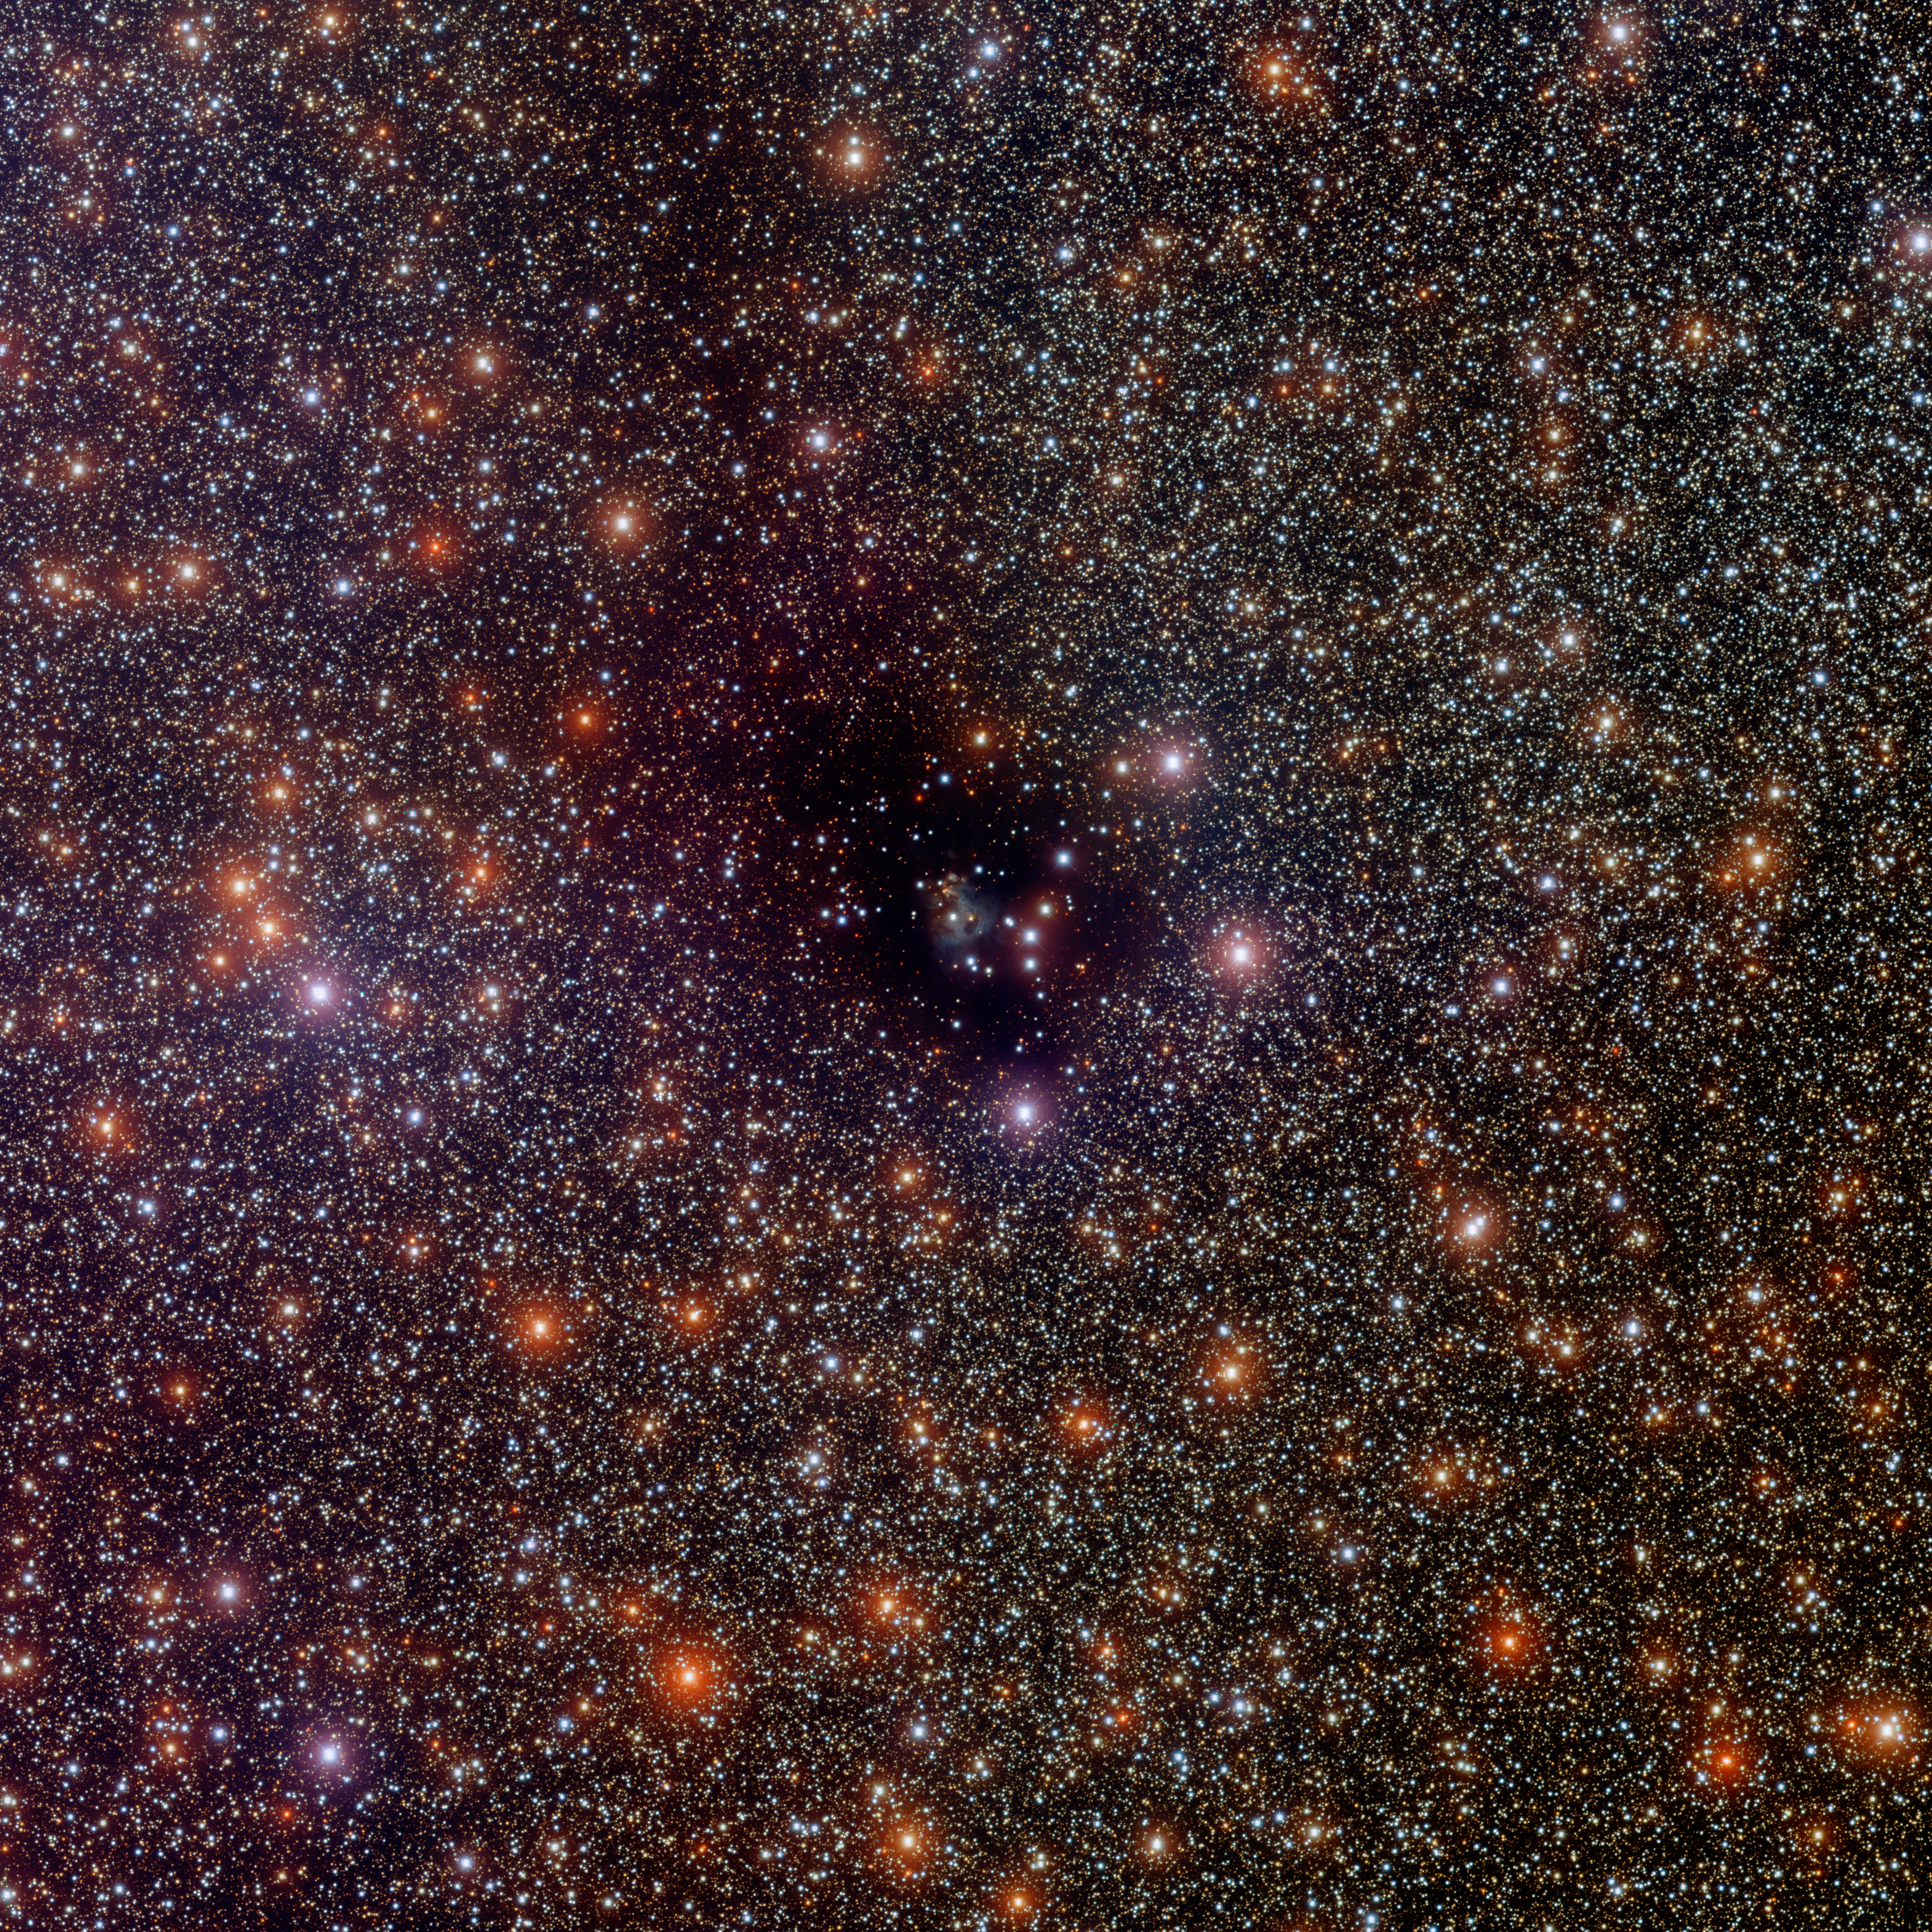

Dark Nebula LDN 810

This image was obtained with the wide-field view of the Mosaic camera on the Mayall 4-meter telescope at Kitt Peak National Observatory. LDN 810 is a dark nebula that was first cataloged by B.T. Lynds in 1962. The dark region at the center contains gas and dust out of which new stars are forming. A bipolar outflow of gas from one of these stars has also been detected. A faint trail of dust and gas extends from the center of the image to the upper-left corner. The image was generated with observations in the Us (violet), B (blue), V (green) and I (red) filters. In this image, North is up, East is to the left.

Credit: T.A. Rector (University of Alaska Anchorage) and H. Schweiker (WIYN and NOIRLab/NSF/AURA)